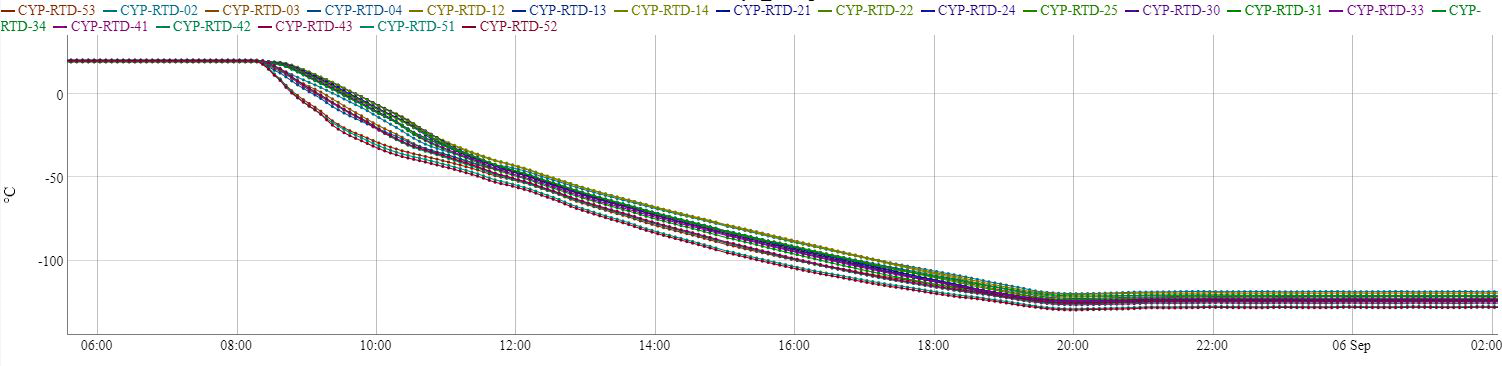

LSST Camera Cryo System Cooling

On 6 September 2024, the LSST Camera cryo systems were turned on, cooling to temperatures below -100C in a matter of hours, as shown in this graph.

Credit: RubinObs/NOIRLab/SLAC/NSF/DOE/AURA